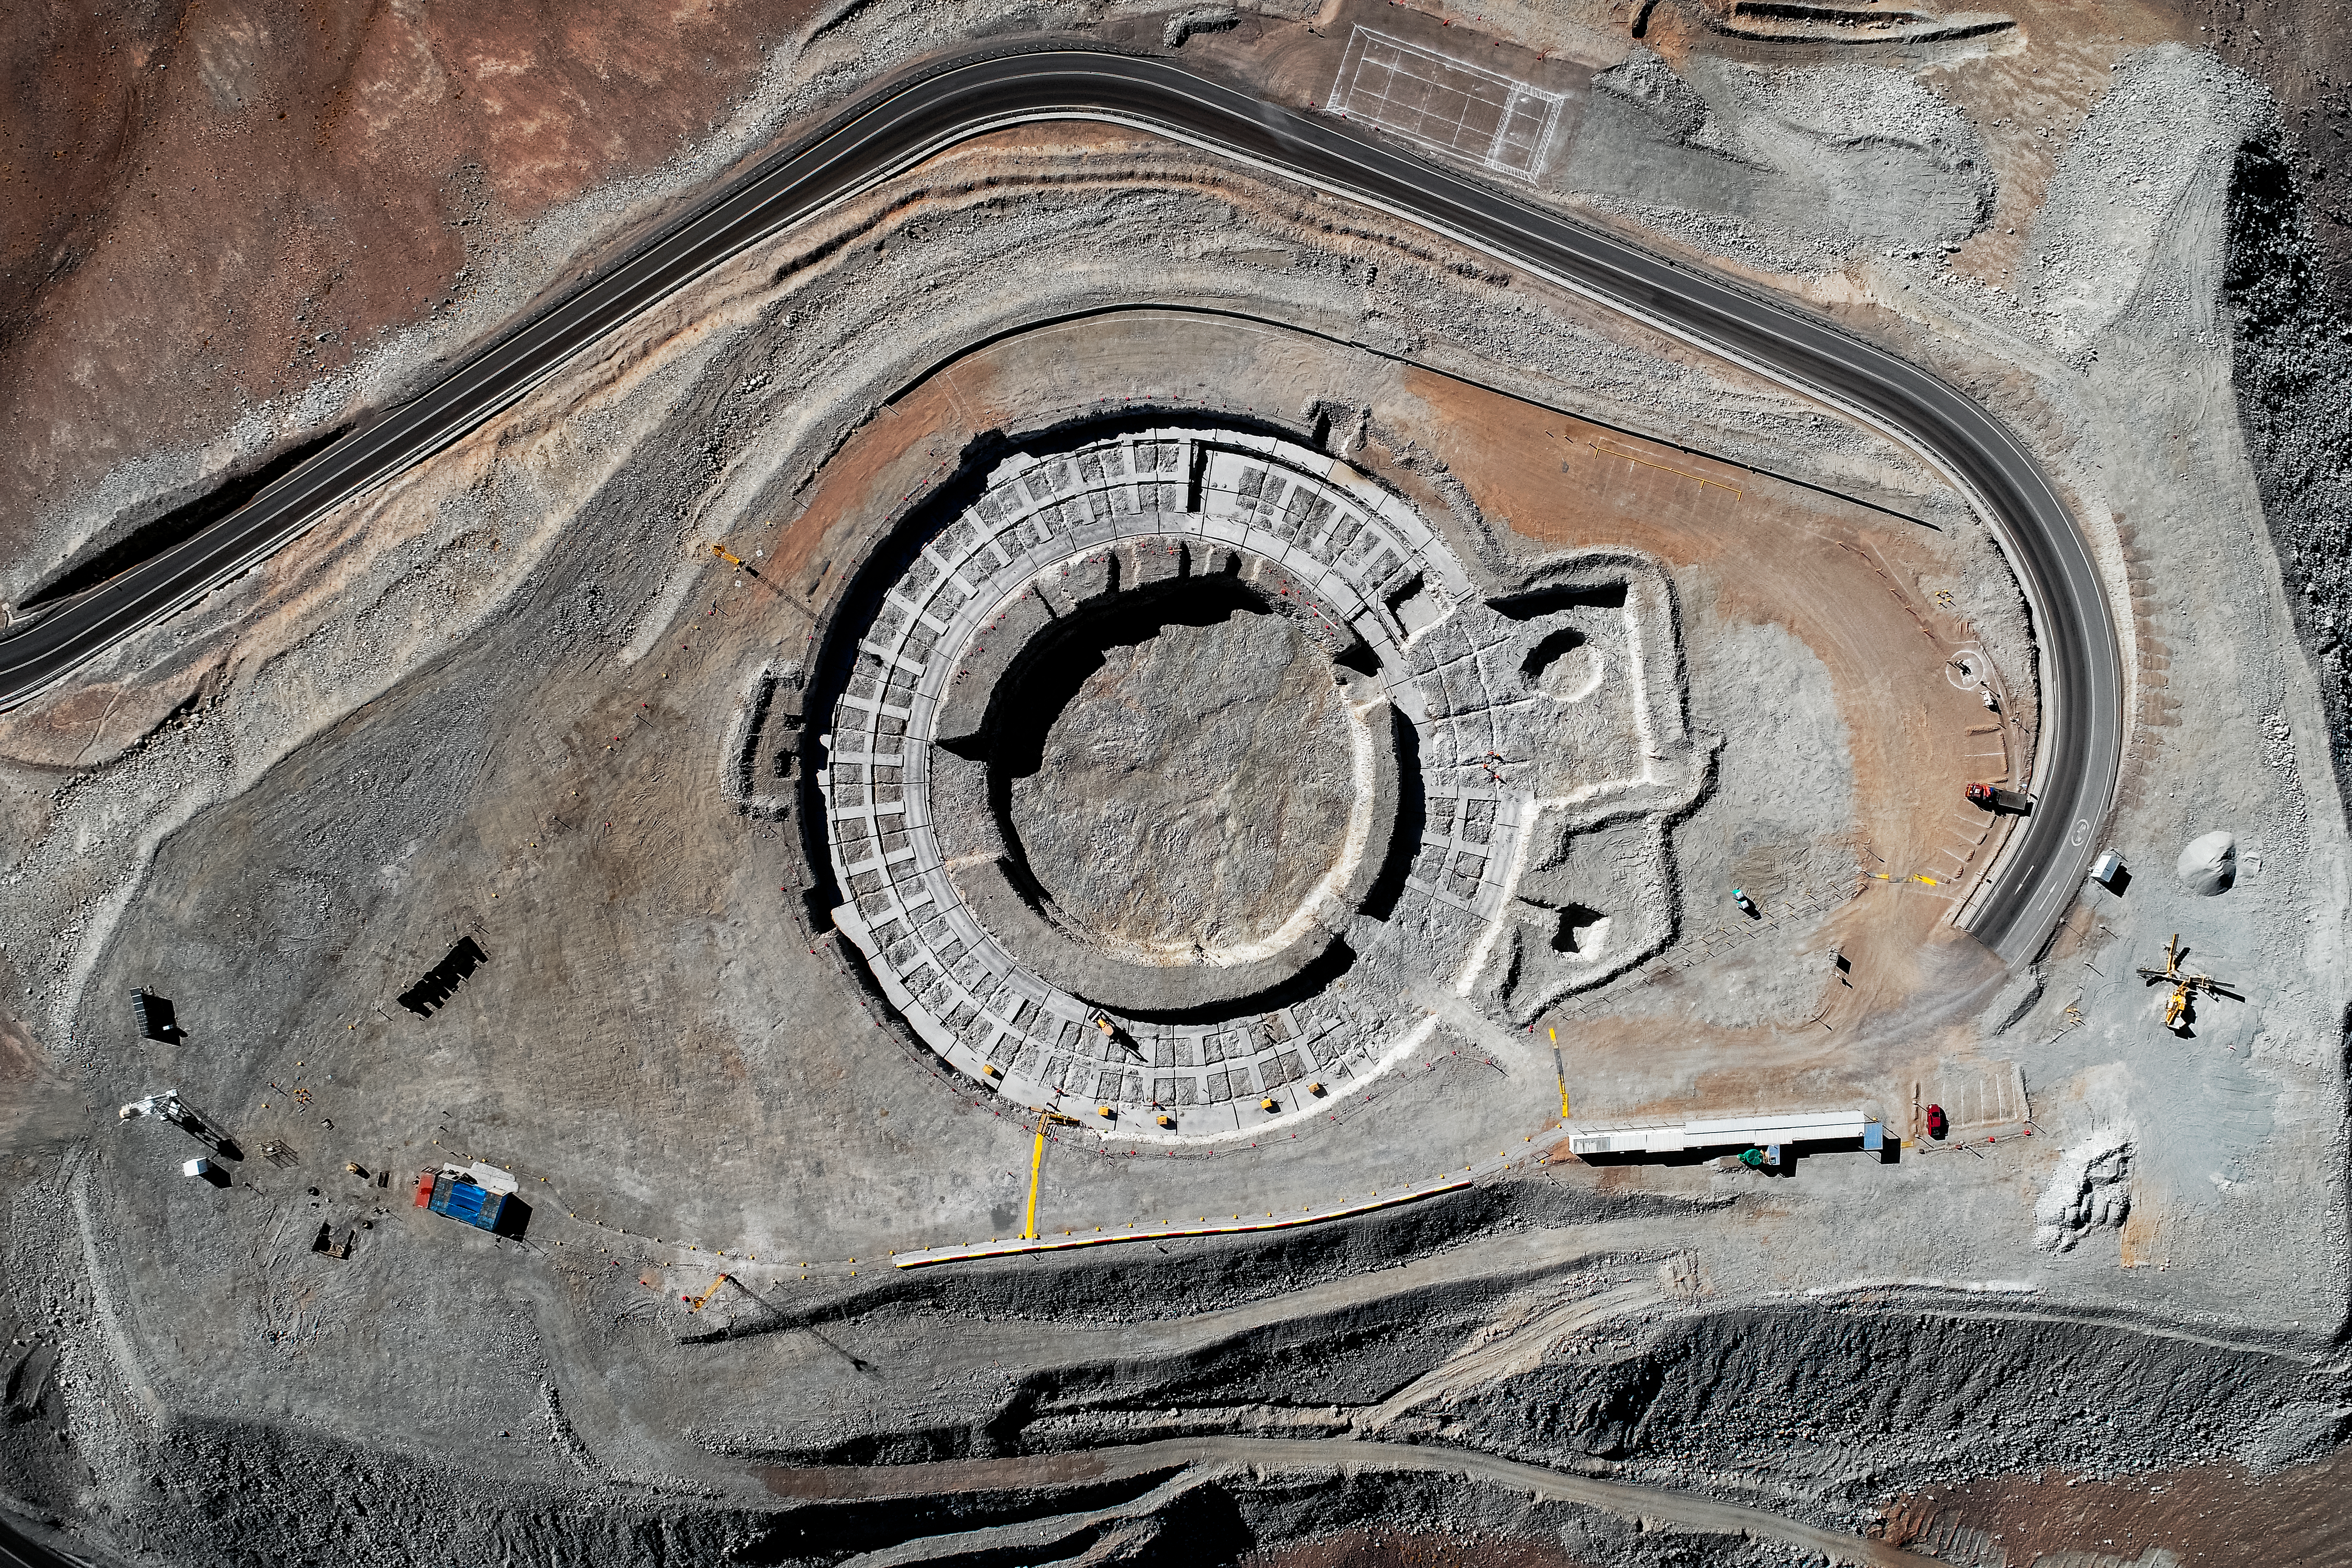

Cerro Armazones from the air

Cerro Armazones aerial view in May 2019.

Credit: ESO/S. S. Tschudi